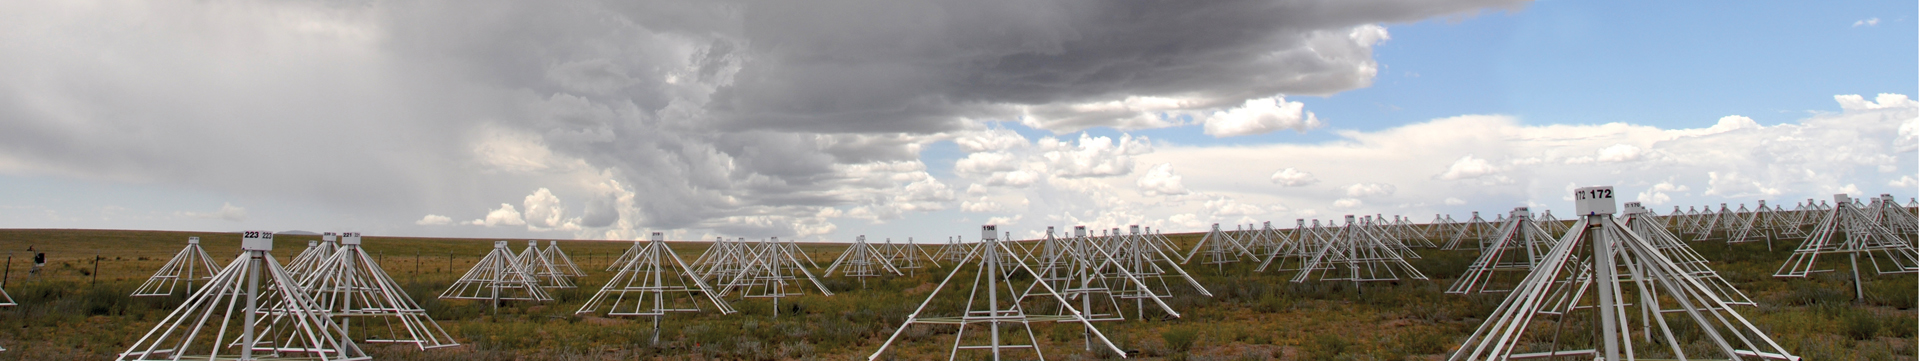

Aerial Shot of the Long Wavelength Array

Looking down on the 256 white, tent-shaped antennas of the Long Wavelength Array (LWA). Like the Very Large Array, the LWA combines the views of its individual antennas into impressive radio images of the sky. Unlike the VLA, however, the LWA antennas cannot dip or turn. To image different parts of the sky, the antennas rely on sophisticated electronics, software, and their four-sided faces. The LWA is tuned to natural radio waves to observe pulsars that are below the range of FM radio broadcast channels, the Sun and its effects on the planets, and the most distant stars and galaxies in the Universe. In addition, the LWA also studies the radio-bouncing layer of our atmosphere, called the ionosphere.

Credit: LWA